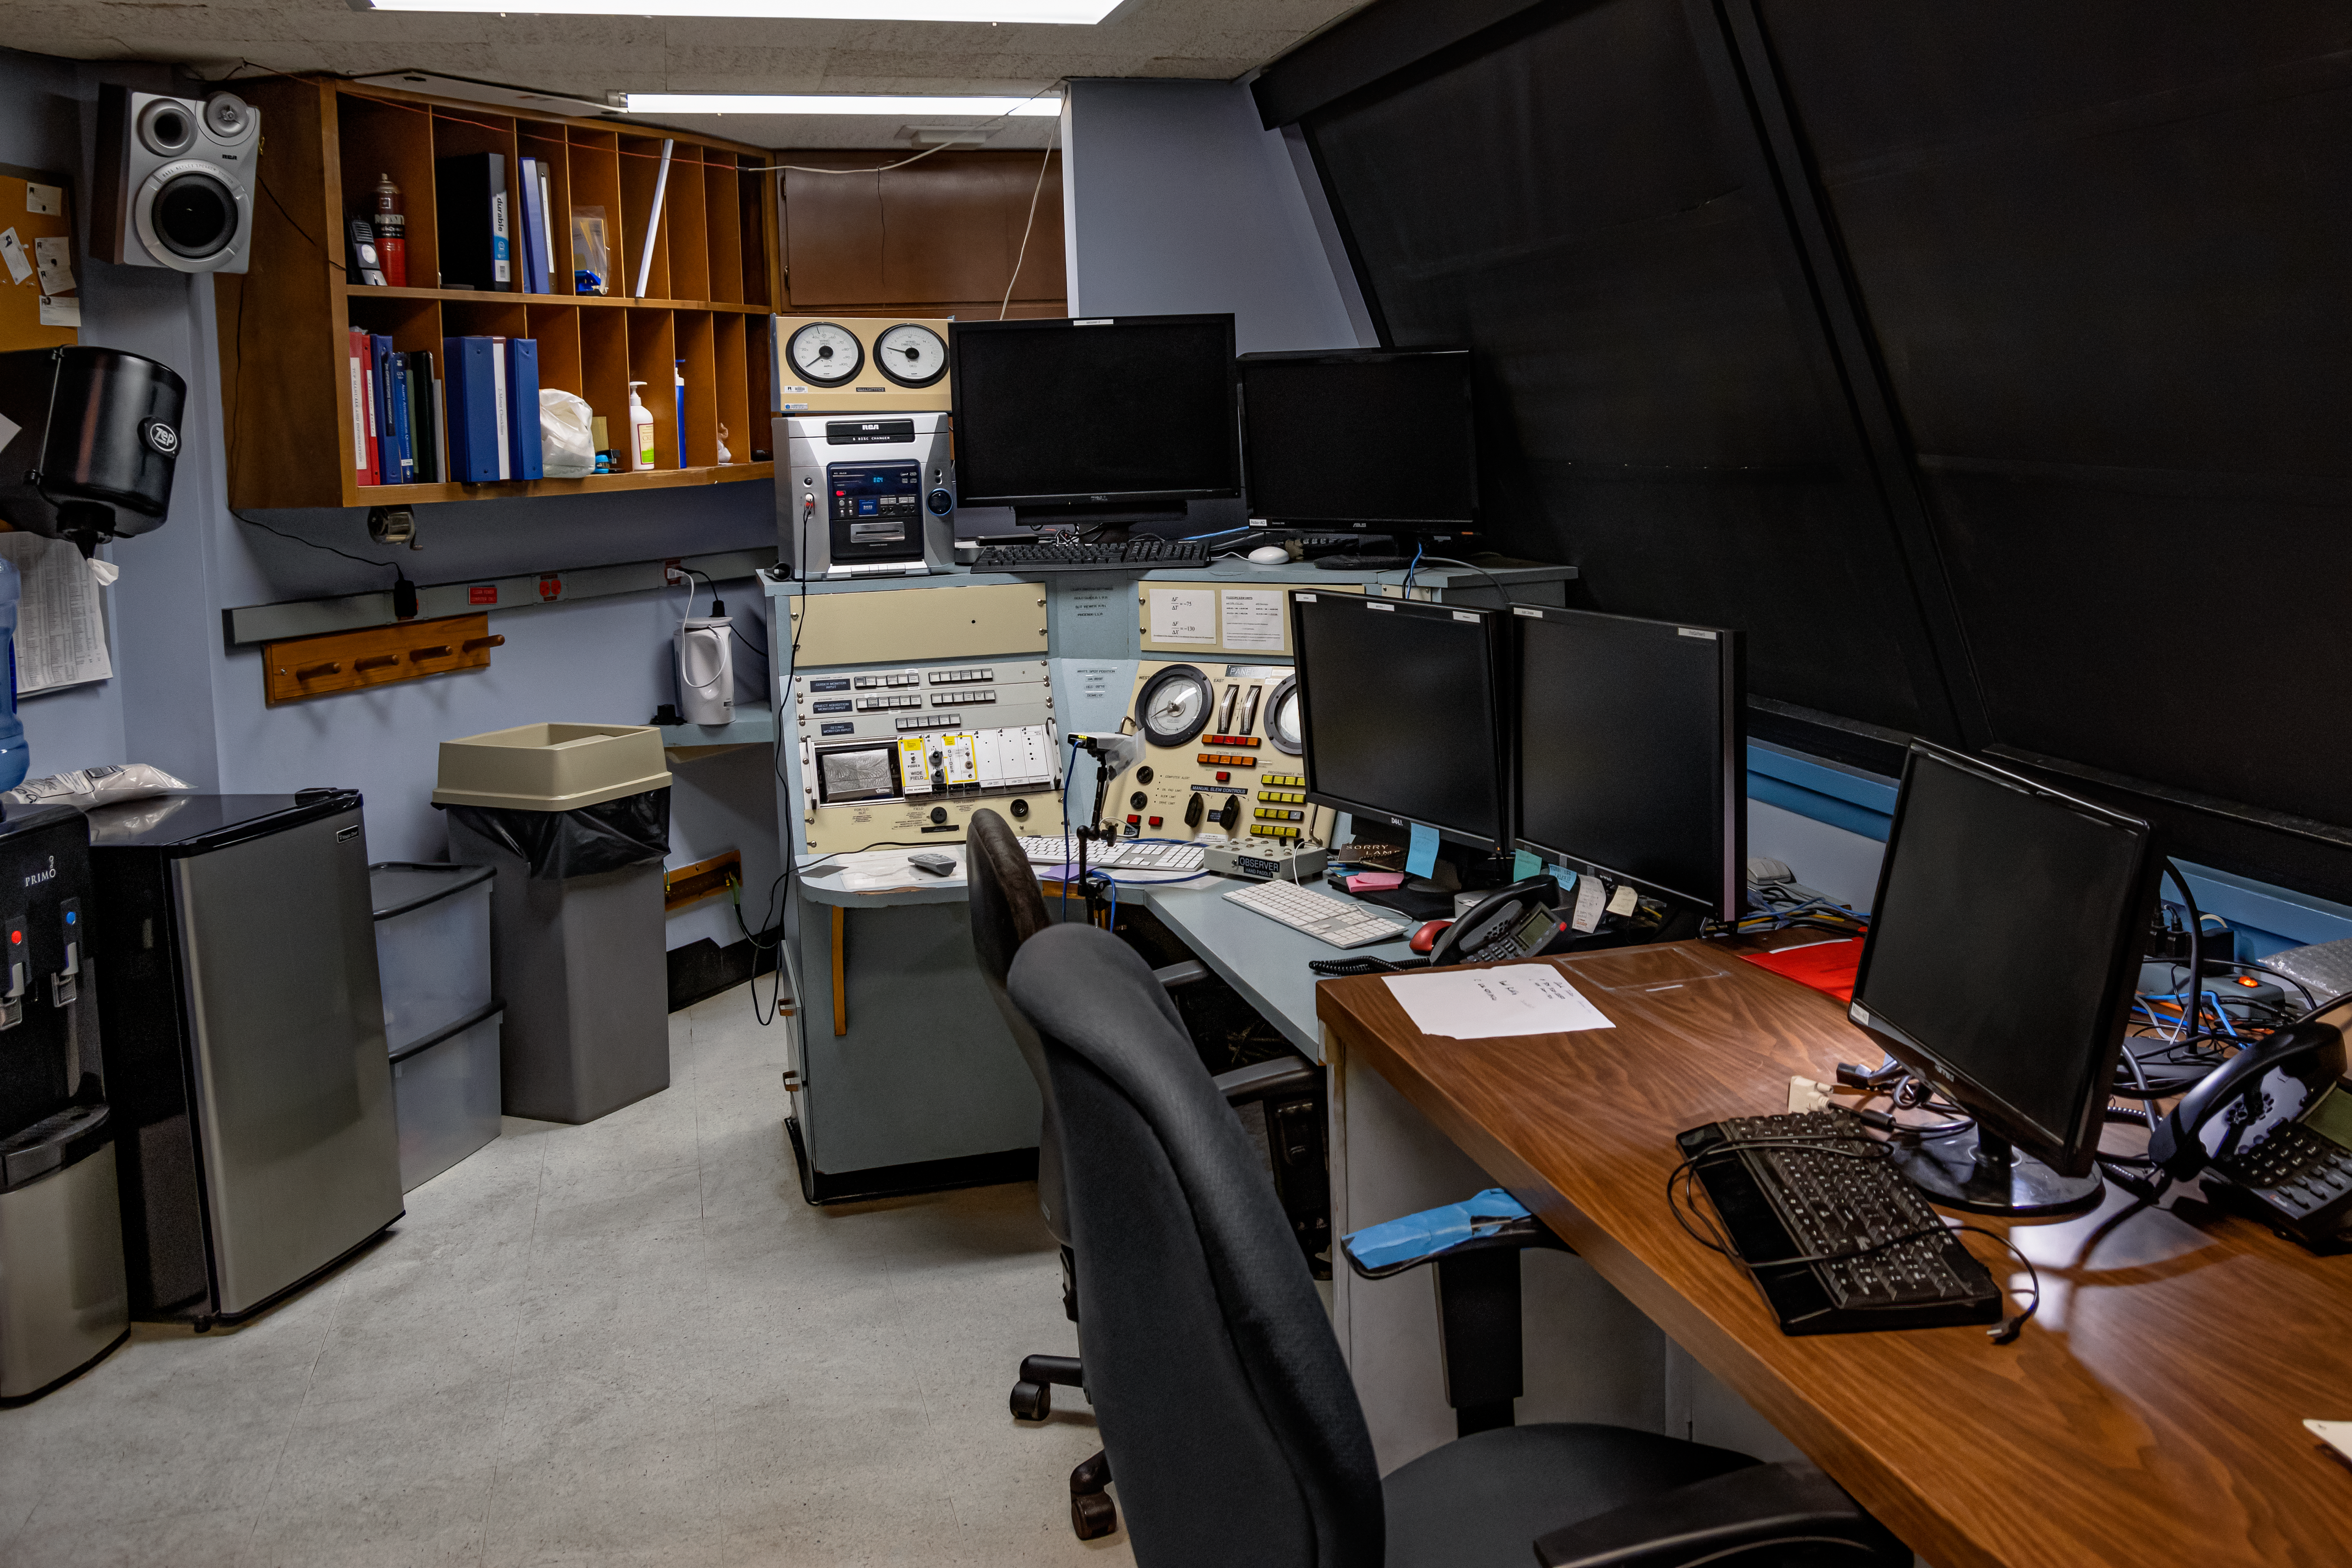

KPNO 2.1-meter Telescope Control Room

The KPNO 2.1-meter Telescope control room at Kitt Peak National Observatory in Arizona.

Credit: KPNO/NOIRLab/NSF/AURA/T. Matsopoulos